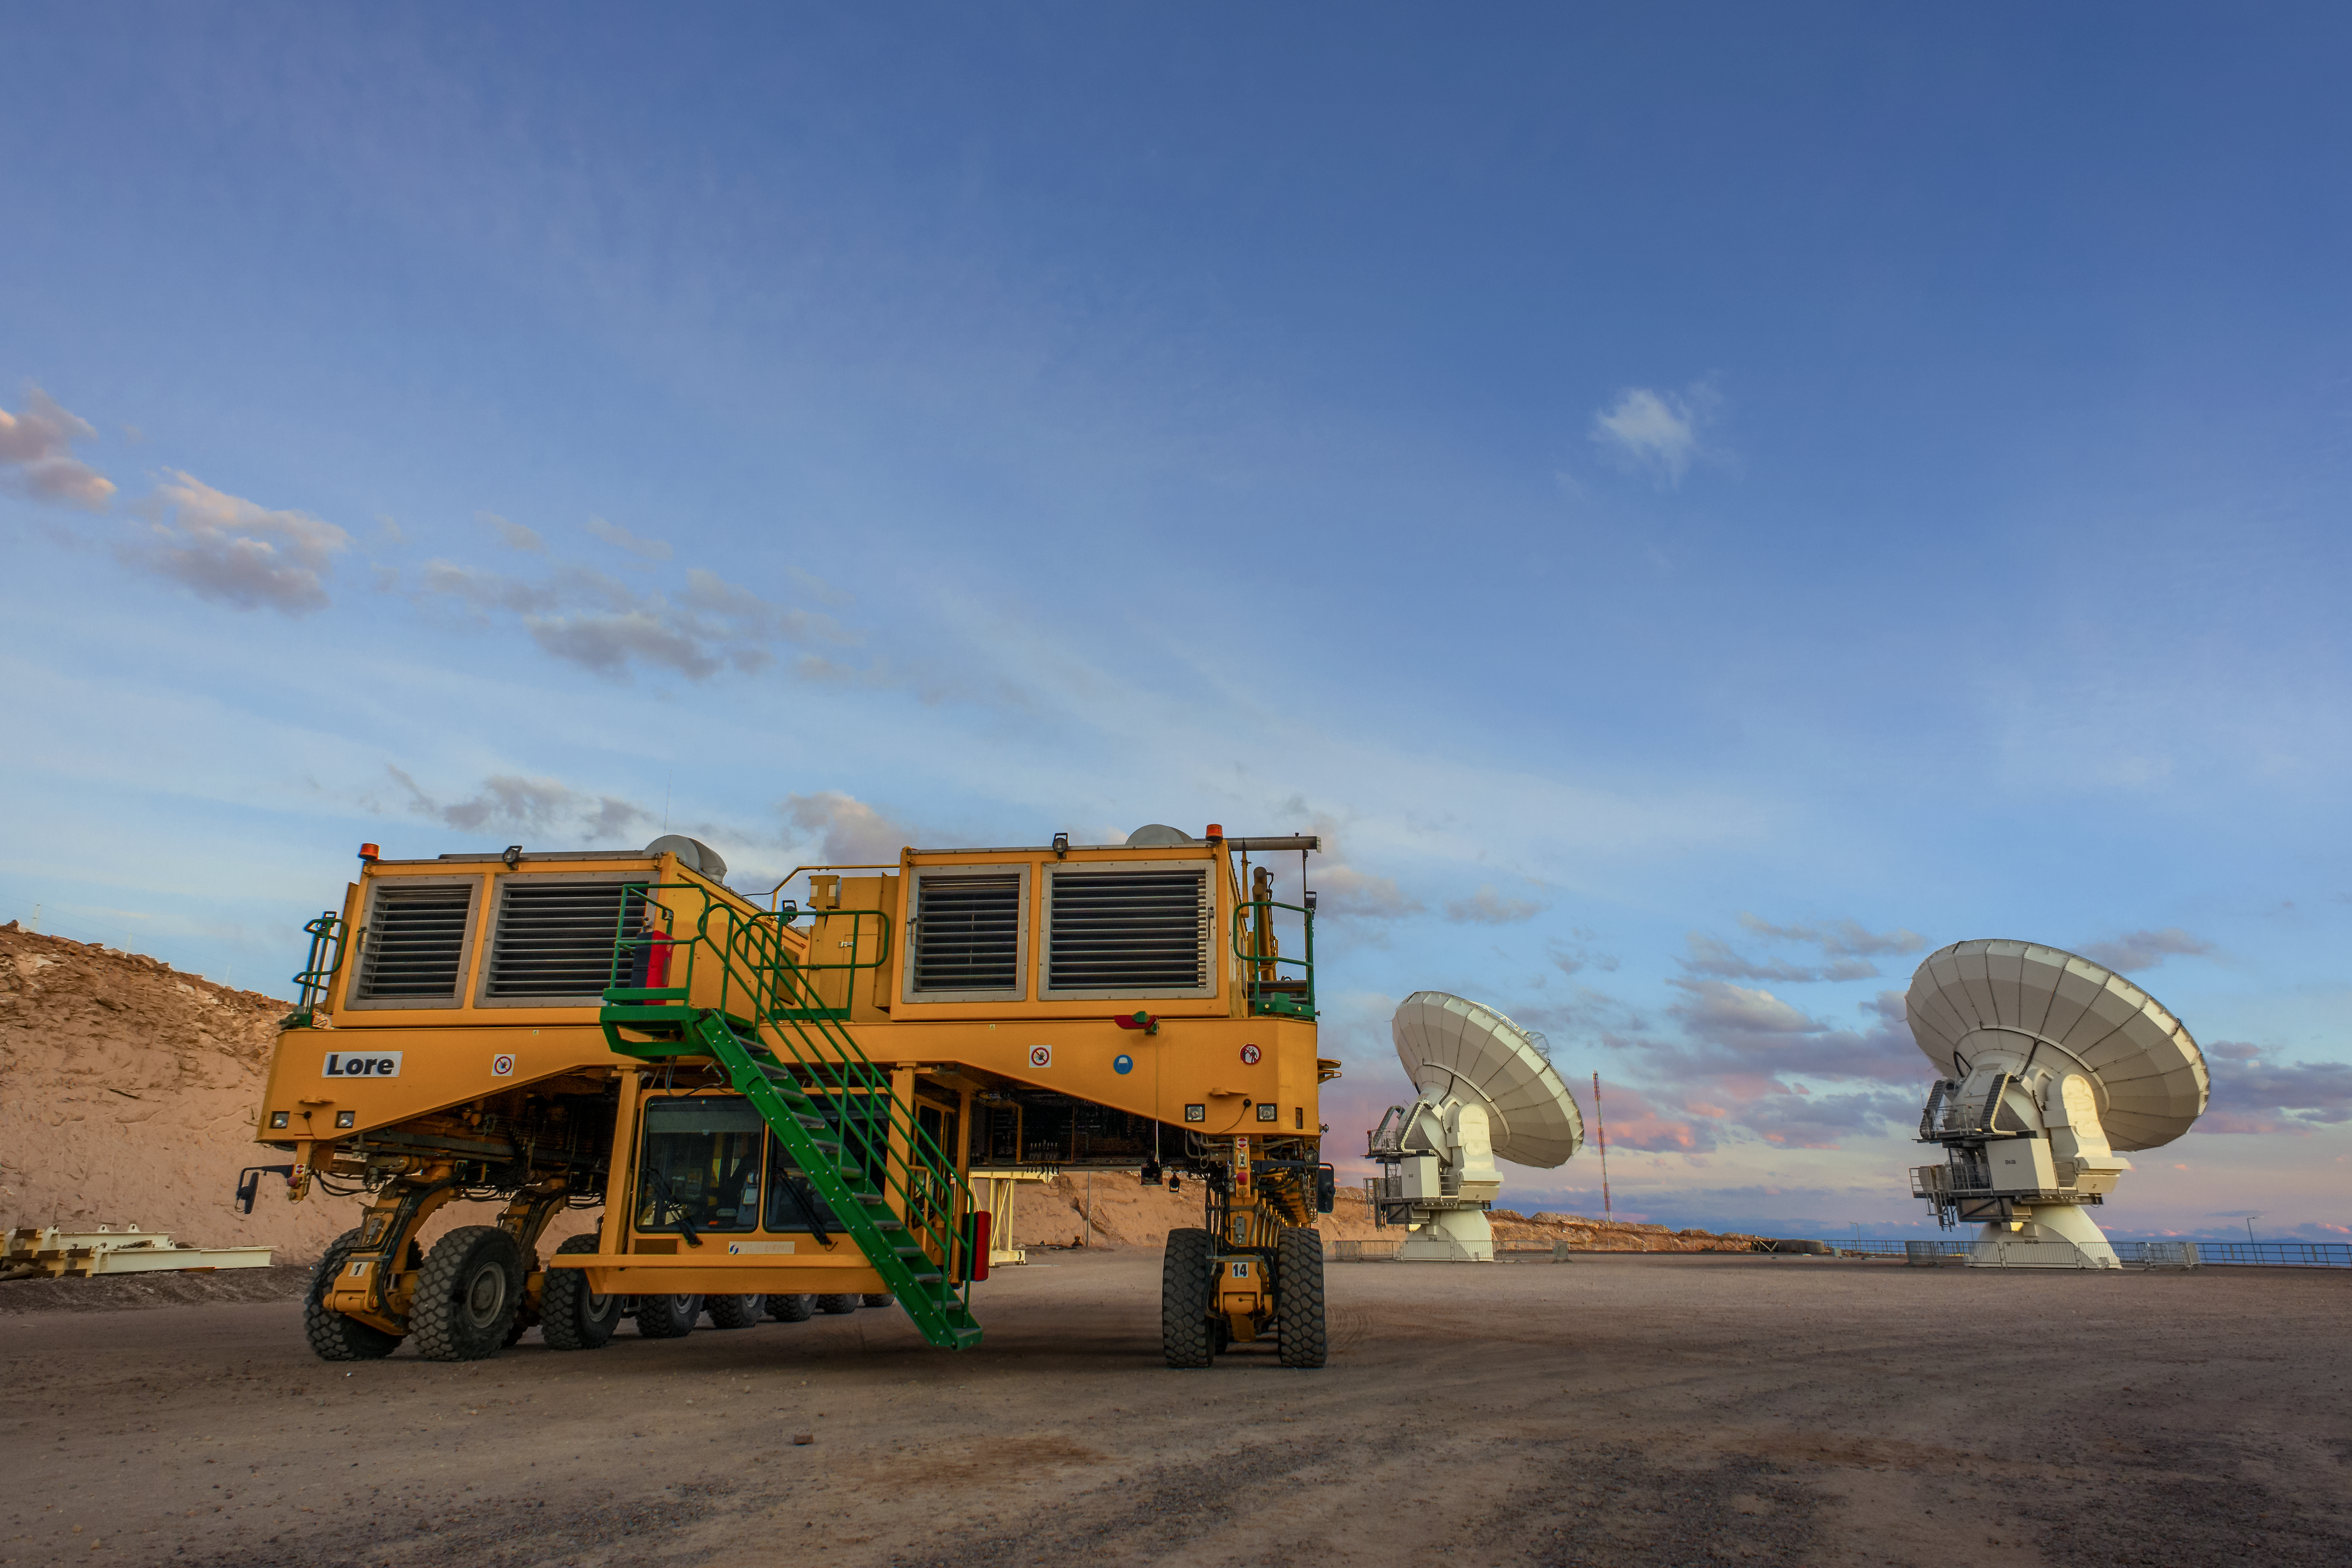

ALMA's personal chauffeurs

The Atacama Large Millimeter/submillimeter Array (ALMA) — comprises 66 high-precision antennae, spread over distances of up to 16 kilometres. The ability to reposition the antennae is part of what makes ALMA such a powerful telescope. Each state-of-the-art component weighs in at over 100 tons, yet despite their bulk they require incredibly precise positioning. That is where the ALMA transporters, fondly named Otto and Lore, come in. These bright yellow behemoths are able to position the antennas to within a few millimetres, ensuring accurate placement on the antenna foundation pads.

Credit: S. Otarola/ESO